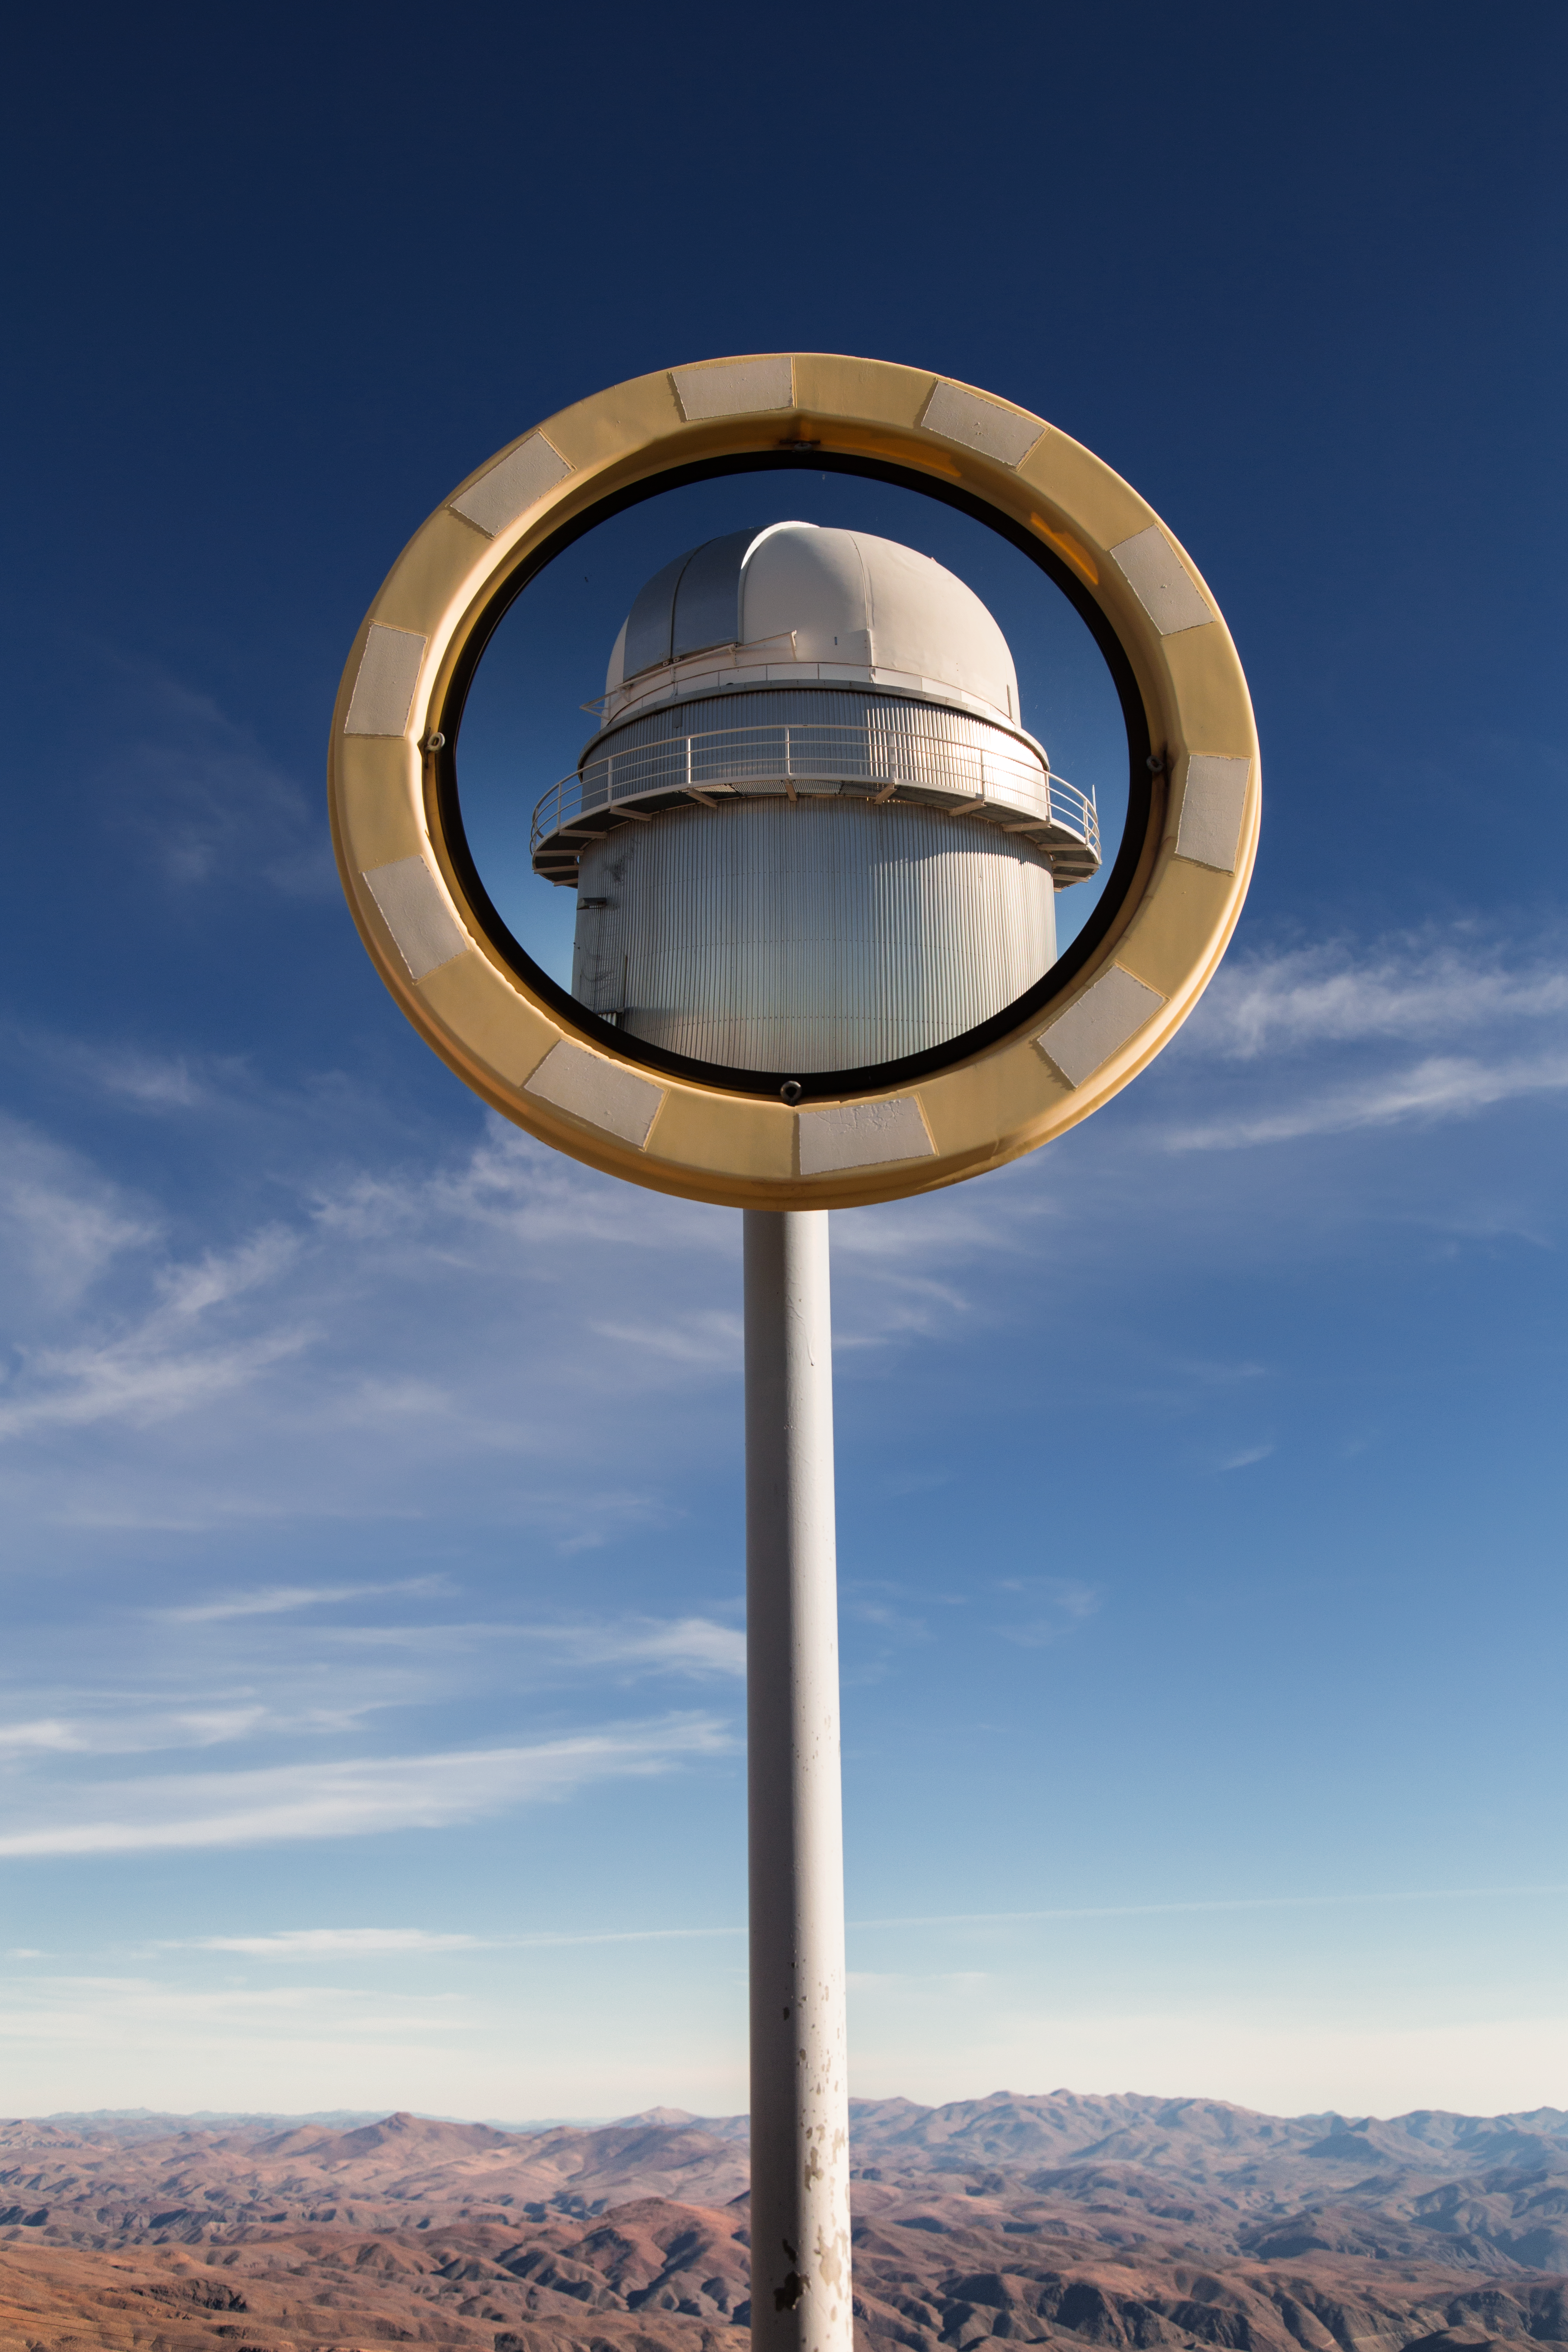

A Danish twin

The sun is shining brightly on the road to ESO's La Silla Observatory, high up in the Atacama Desert of Chile. Reflected in this road-side mirror is the Danish 1.54-metre telescope, which has been in use at La Silla since 1979.

Credit: L. Zychova/ESO